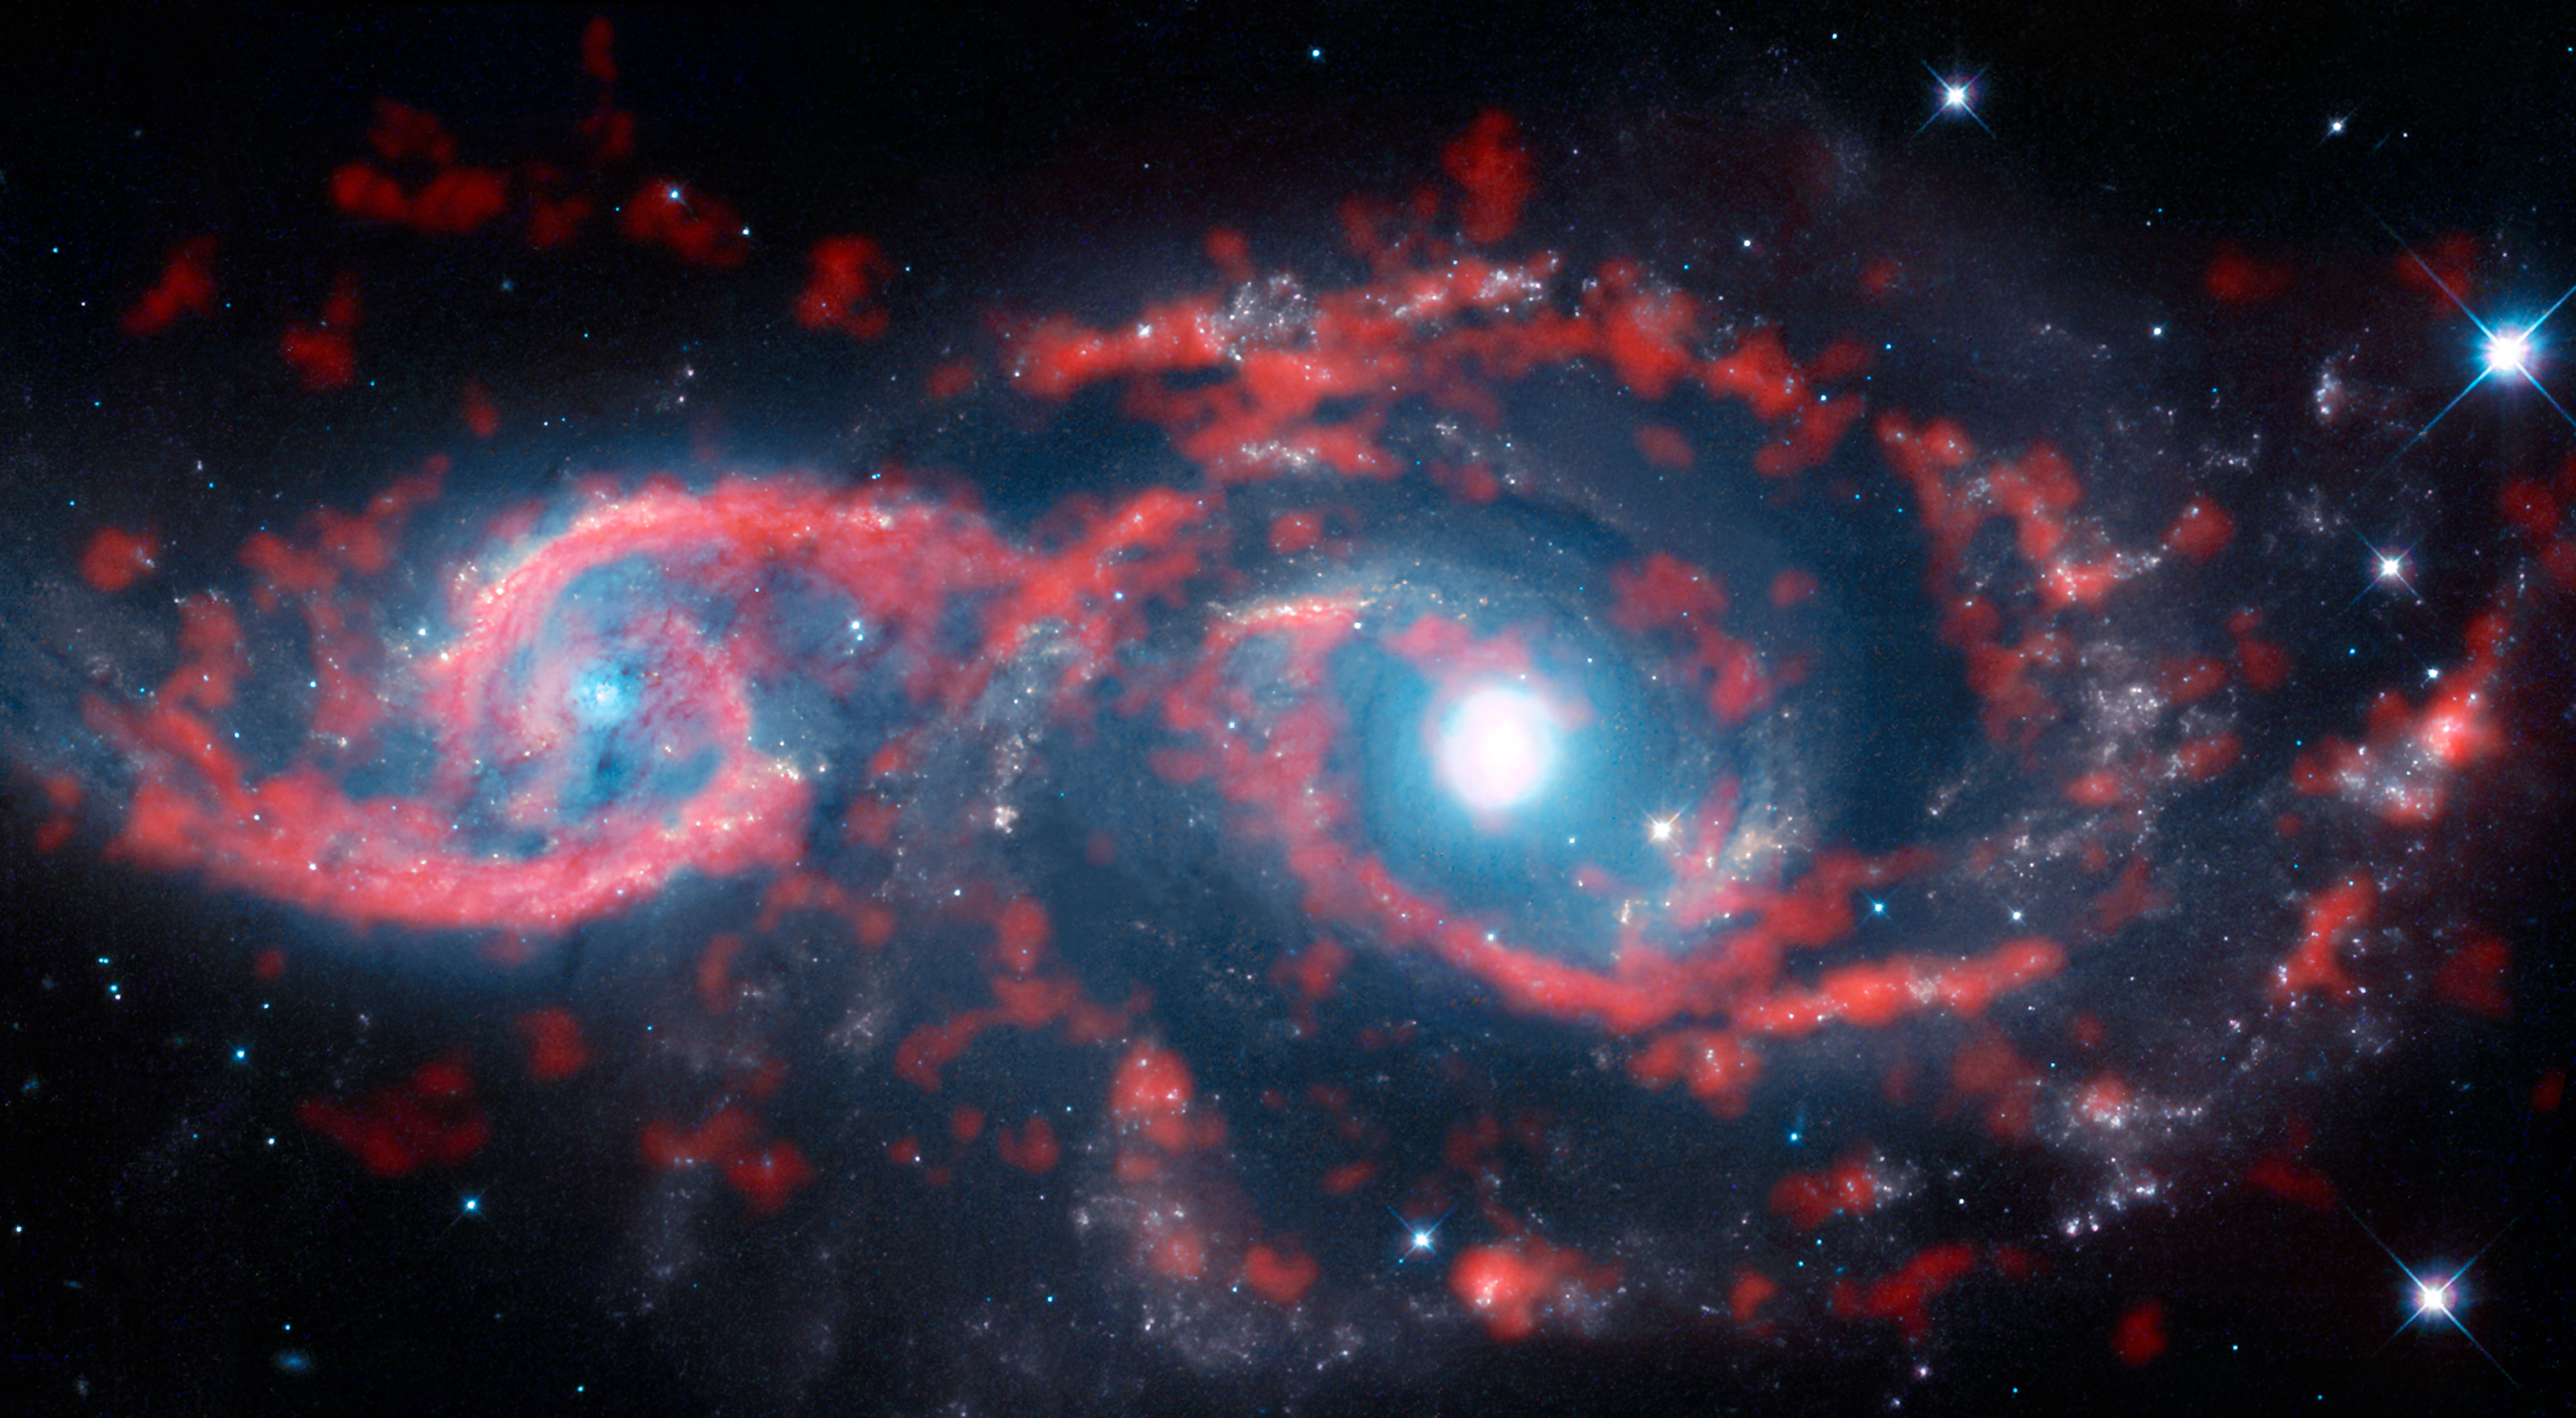

An all-seeing eye

Astronomers spend their time gazing out into the Universe — and occasionally the Universe seems to peer right back! This image, a composite of data from the Atacama Large Millimeter/submillimeter Array (ALMA) and the NASA/ESA Hubble Space Telescope, shows a very rare cosmic sight: a pair of interacting galaxies that have taken on an ocular structure.

As the name suggests, some types of grazing encounters between galaxies create shapes that resemble the human eye. While galaxy collisions of this type are not uncommon, only a few galaxies with eye-like, or ocular, structures have been observed. The paucity of these features is likely due to their very ephemeral nature — ocular structures like these tend to only last for several tens of millions of years, which is merely the blink of an eye in a galactic lifetime.

These two galaxies are named IC 2163 (left) and NGC 2207 (right) — IC 2163 displays the ocular structure in this image. The duo lies approximately 114 million light-years from Earth in the direction of the constellation of Canis Major (The Greater Dog).

The galaxies have brushed past each other — scraping the outer edges of their spiral arms —with IC 2163 passing behind NGC 2207. This glancing collision triggered a tsunami of stars and gas in IC 2163, with material in the outer portions of the disc of the galaxy travelling inwards This colossal wave of material decelerated rapidly moving from the outer to the inner edge of the eyelids and crashed midway through the galaxy’s disc, producing dazzling ribbons of intense star formation and compressed ridges of gas and dust that resemble a pair of cosmic “eyelids”.

Notes
The Atacama Large Millimeter/submillimeter Array (ALMA), an international astronomy facility, is a partnership of the European Organisation for Astronomical Research in the Southern Hemisphere (ESO), the U.S. National Science Foundation (NSF) and the National Institutes of Natural Sciences (NINS) of Japan in cooperation with the Republic of Chile. ALMA is funded by ESO on behalf of its Member States, by NSF in cooperation with the National Research Council of Canada (NRC) and the National Science Council of Taiwan (NSC) and by NINS in cooperation with the Academia Sinica (AS) in Taiwan and the Korea Astronomy and Space Science Institute (KASI).

Credit: ALMA (ESO/NAOJ/NRAO)/M. Kaufman & the NASA/ESA Hubble Space Telescope